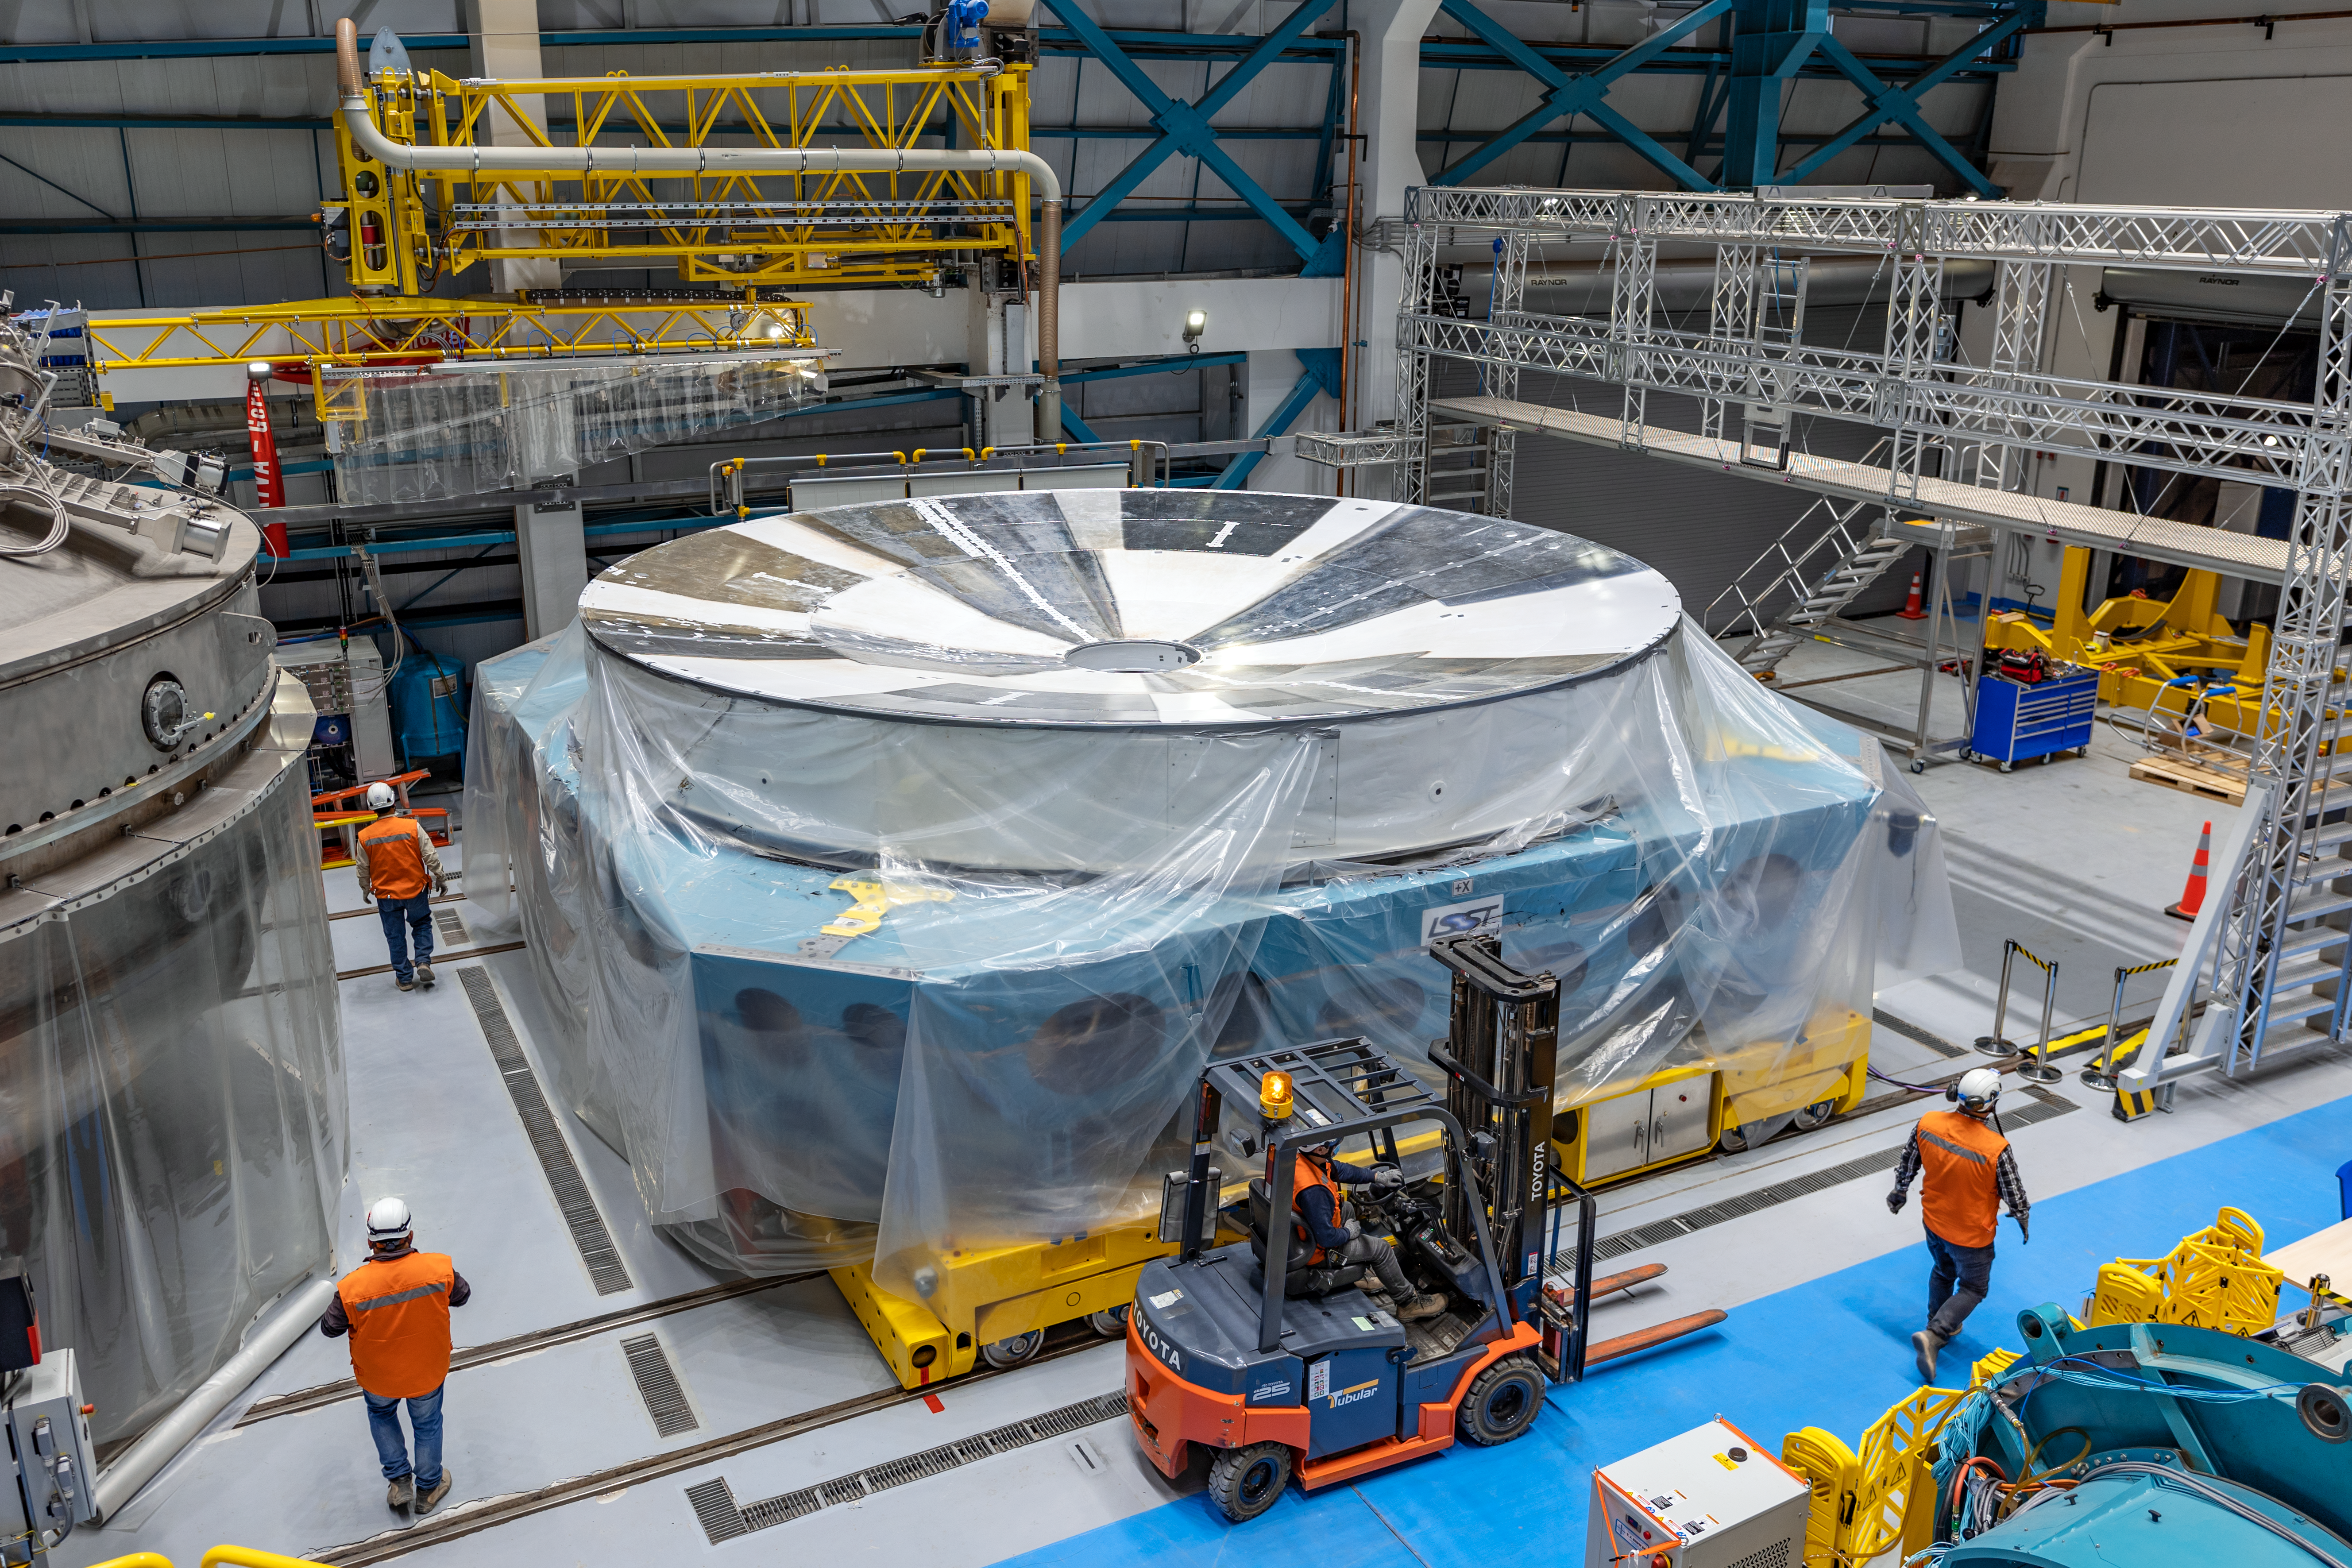

Rubin Observatory M1M3 Cell

The Primary/Tertiary Mirror (M1M3) cell at Rubin Observatory's Service & Maintenance Floor (Level 3) on Cerro Pachón in Chile.

Credit: NOIRLab/AURA/NSF/ T. Slovinský